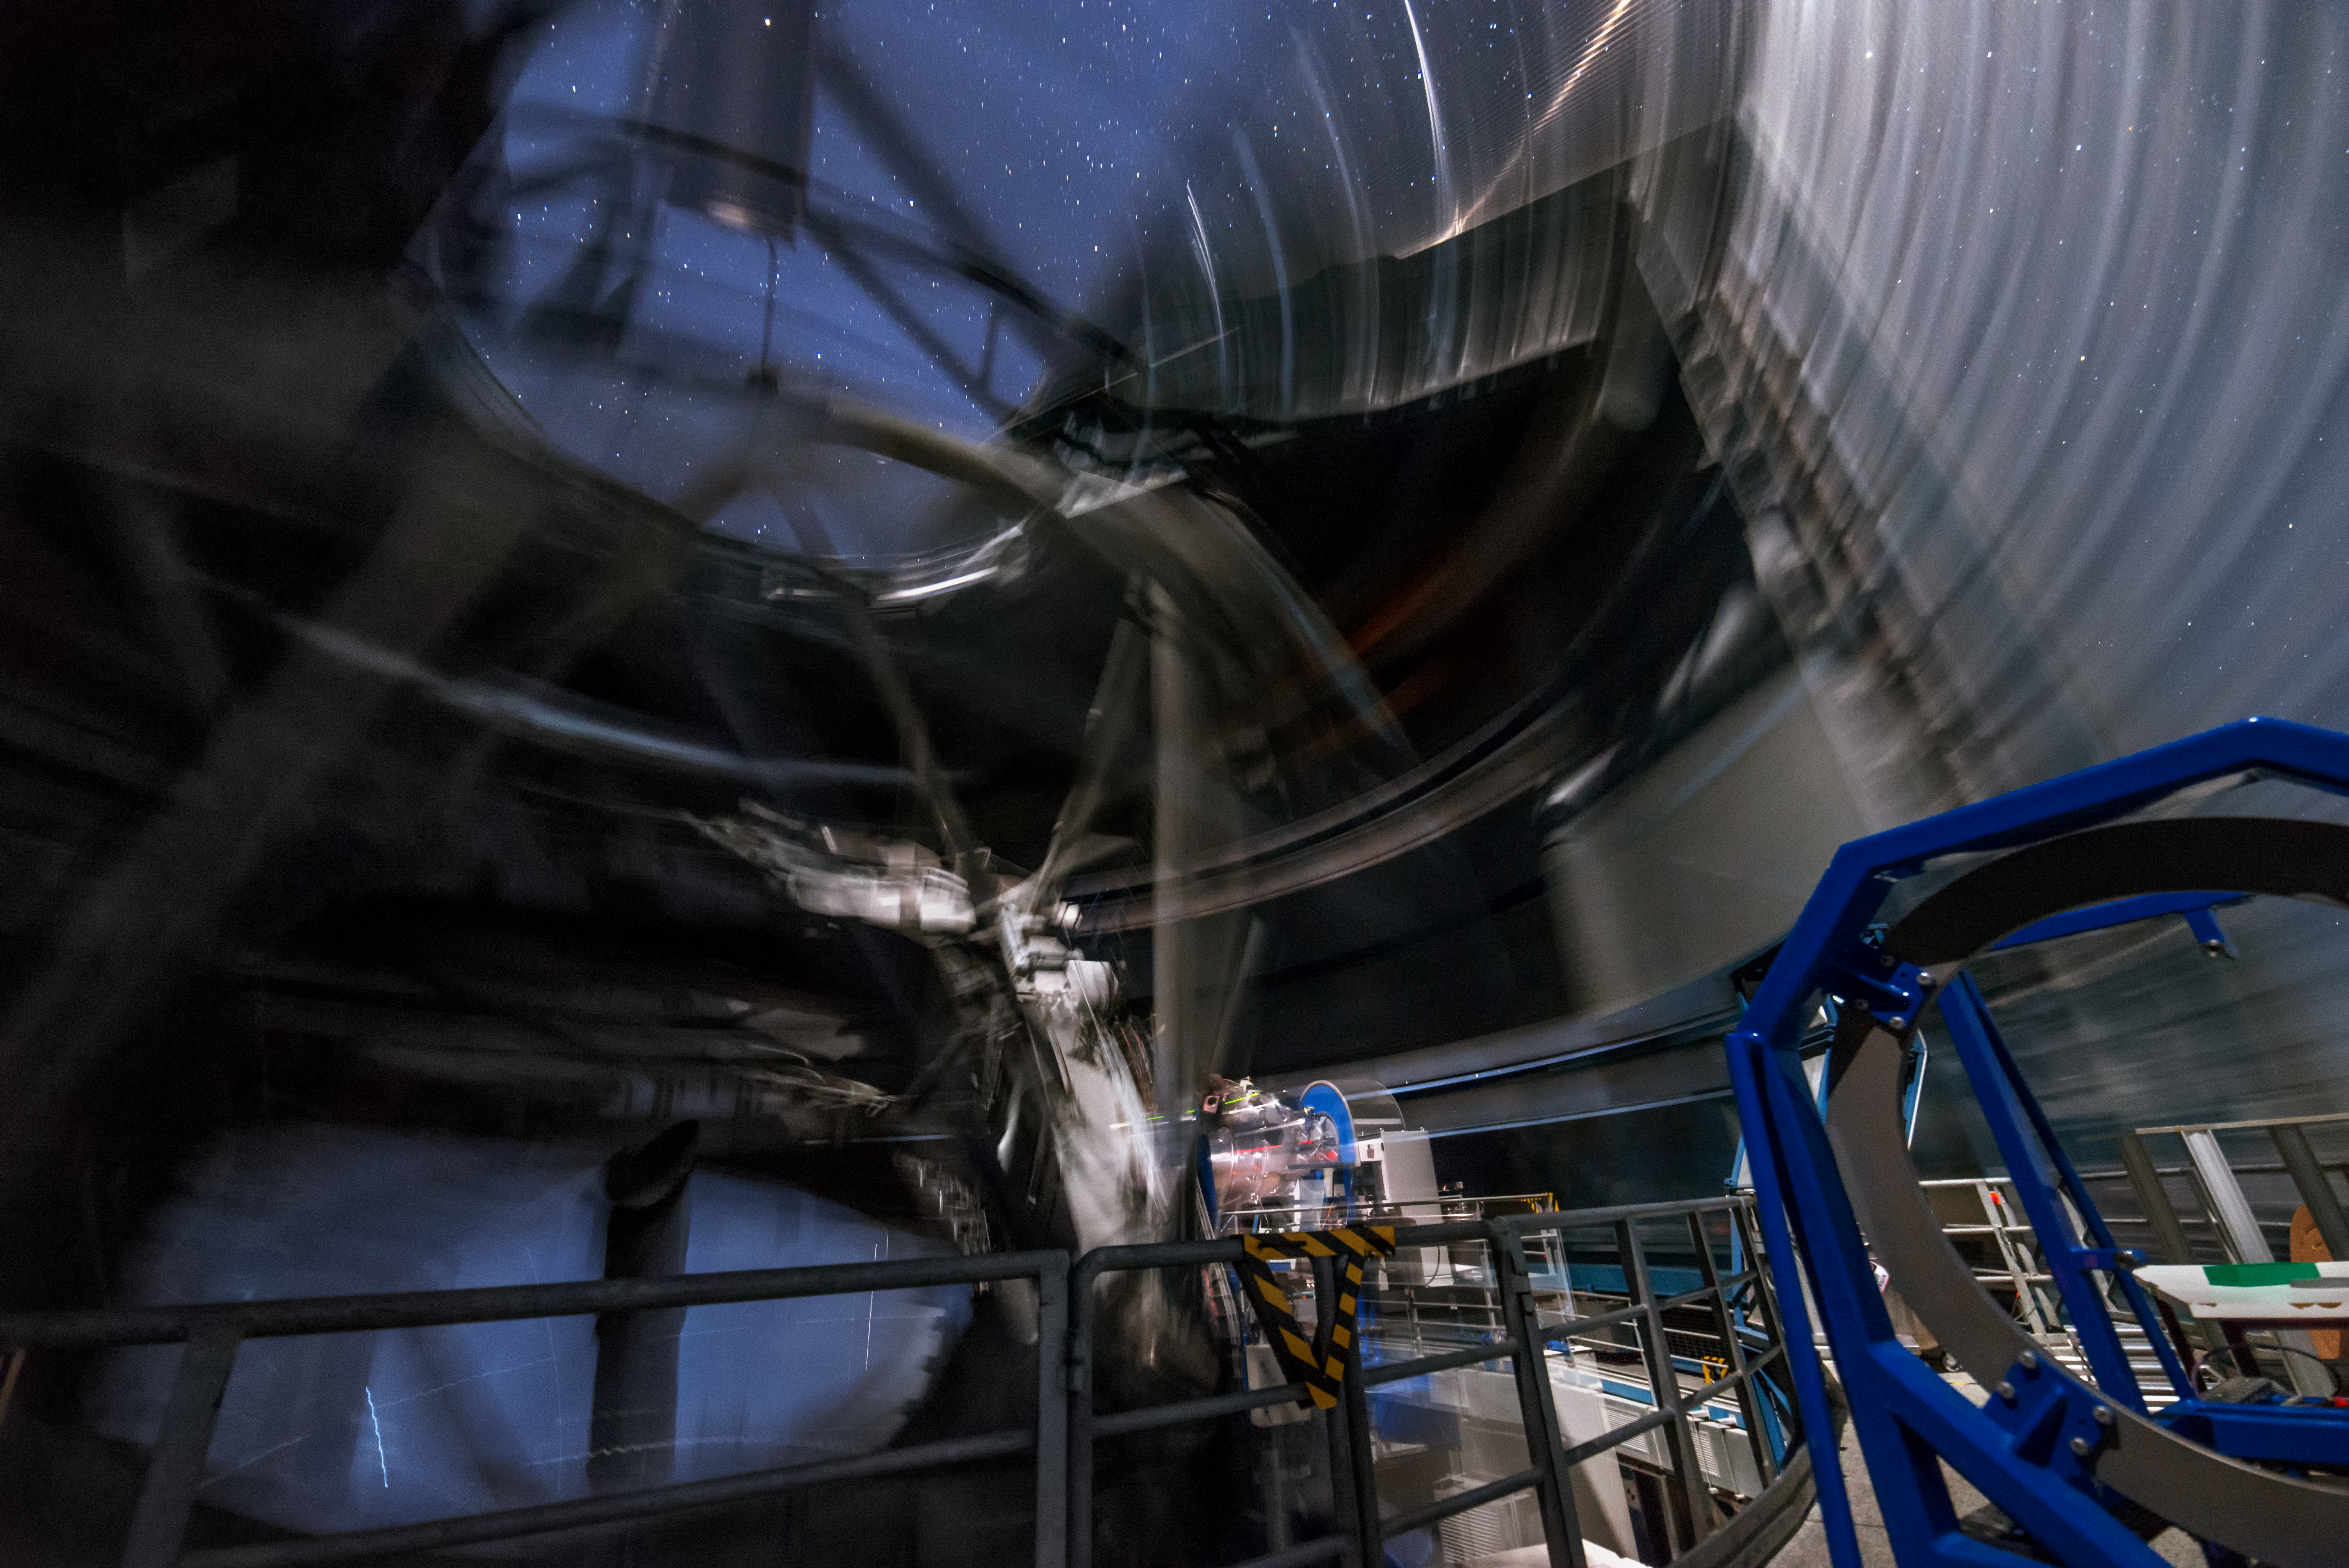

UT4 in motion

This images was taken with a long exposure time, during which the Unit Telescope 4 of the VLT, also called Yepun (Venus), was moving. This movement causes the image to look a bit blurry.

Credit: G. Brammer/ESO